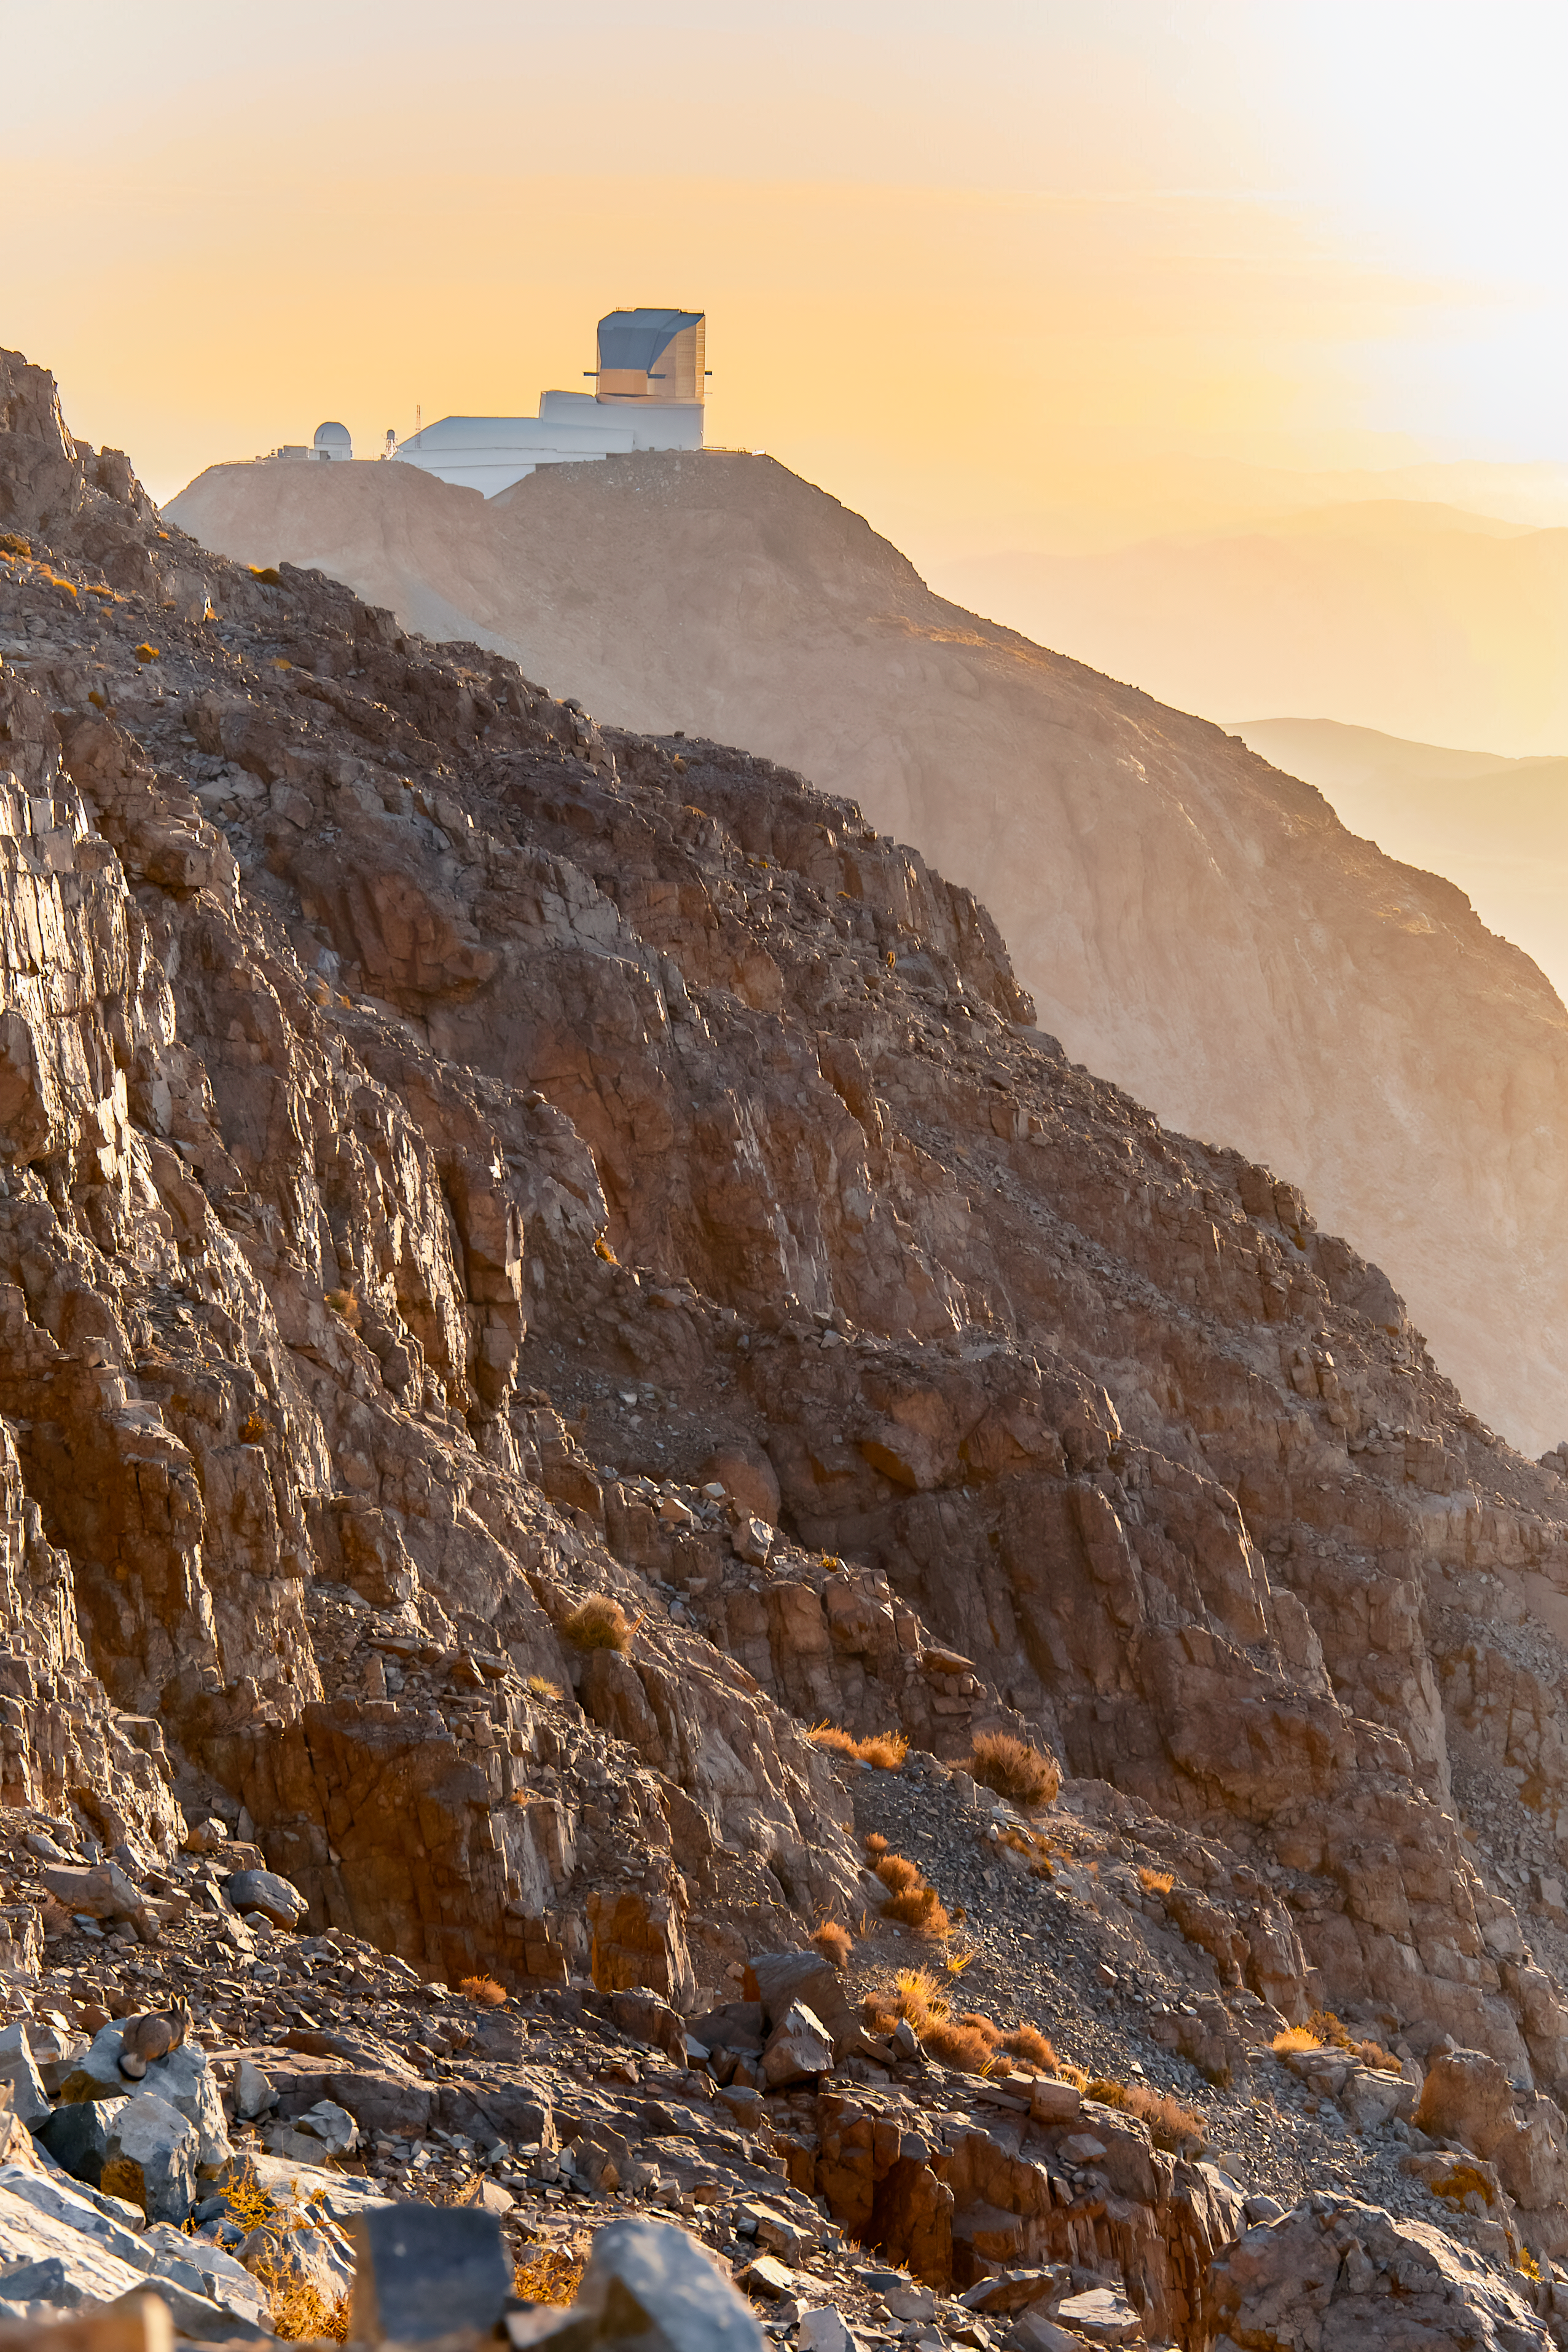

Spot the Viscacha

Somewhere in this image of NSF–DOE Vera C. Observatory is a viscacha — a rabbit-like rodent related to chinchillas. The furry creature is well-camouflaged for the foothills of the Chilean Andes surrounding Rubin. (Hint: lower-left corner)

Credit: NSF–DOE Vera C. Rubin Observatory/NOIRLab/SLAC/AURA/I. Sullivan